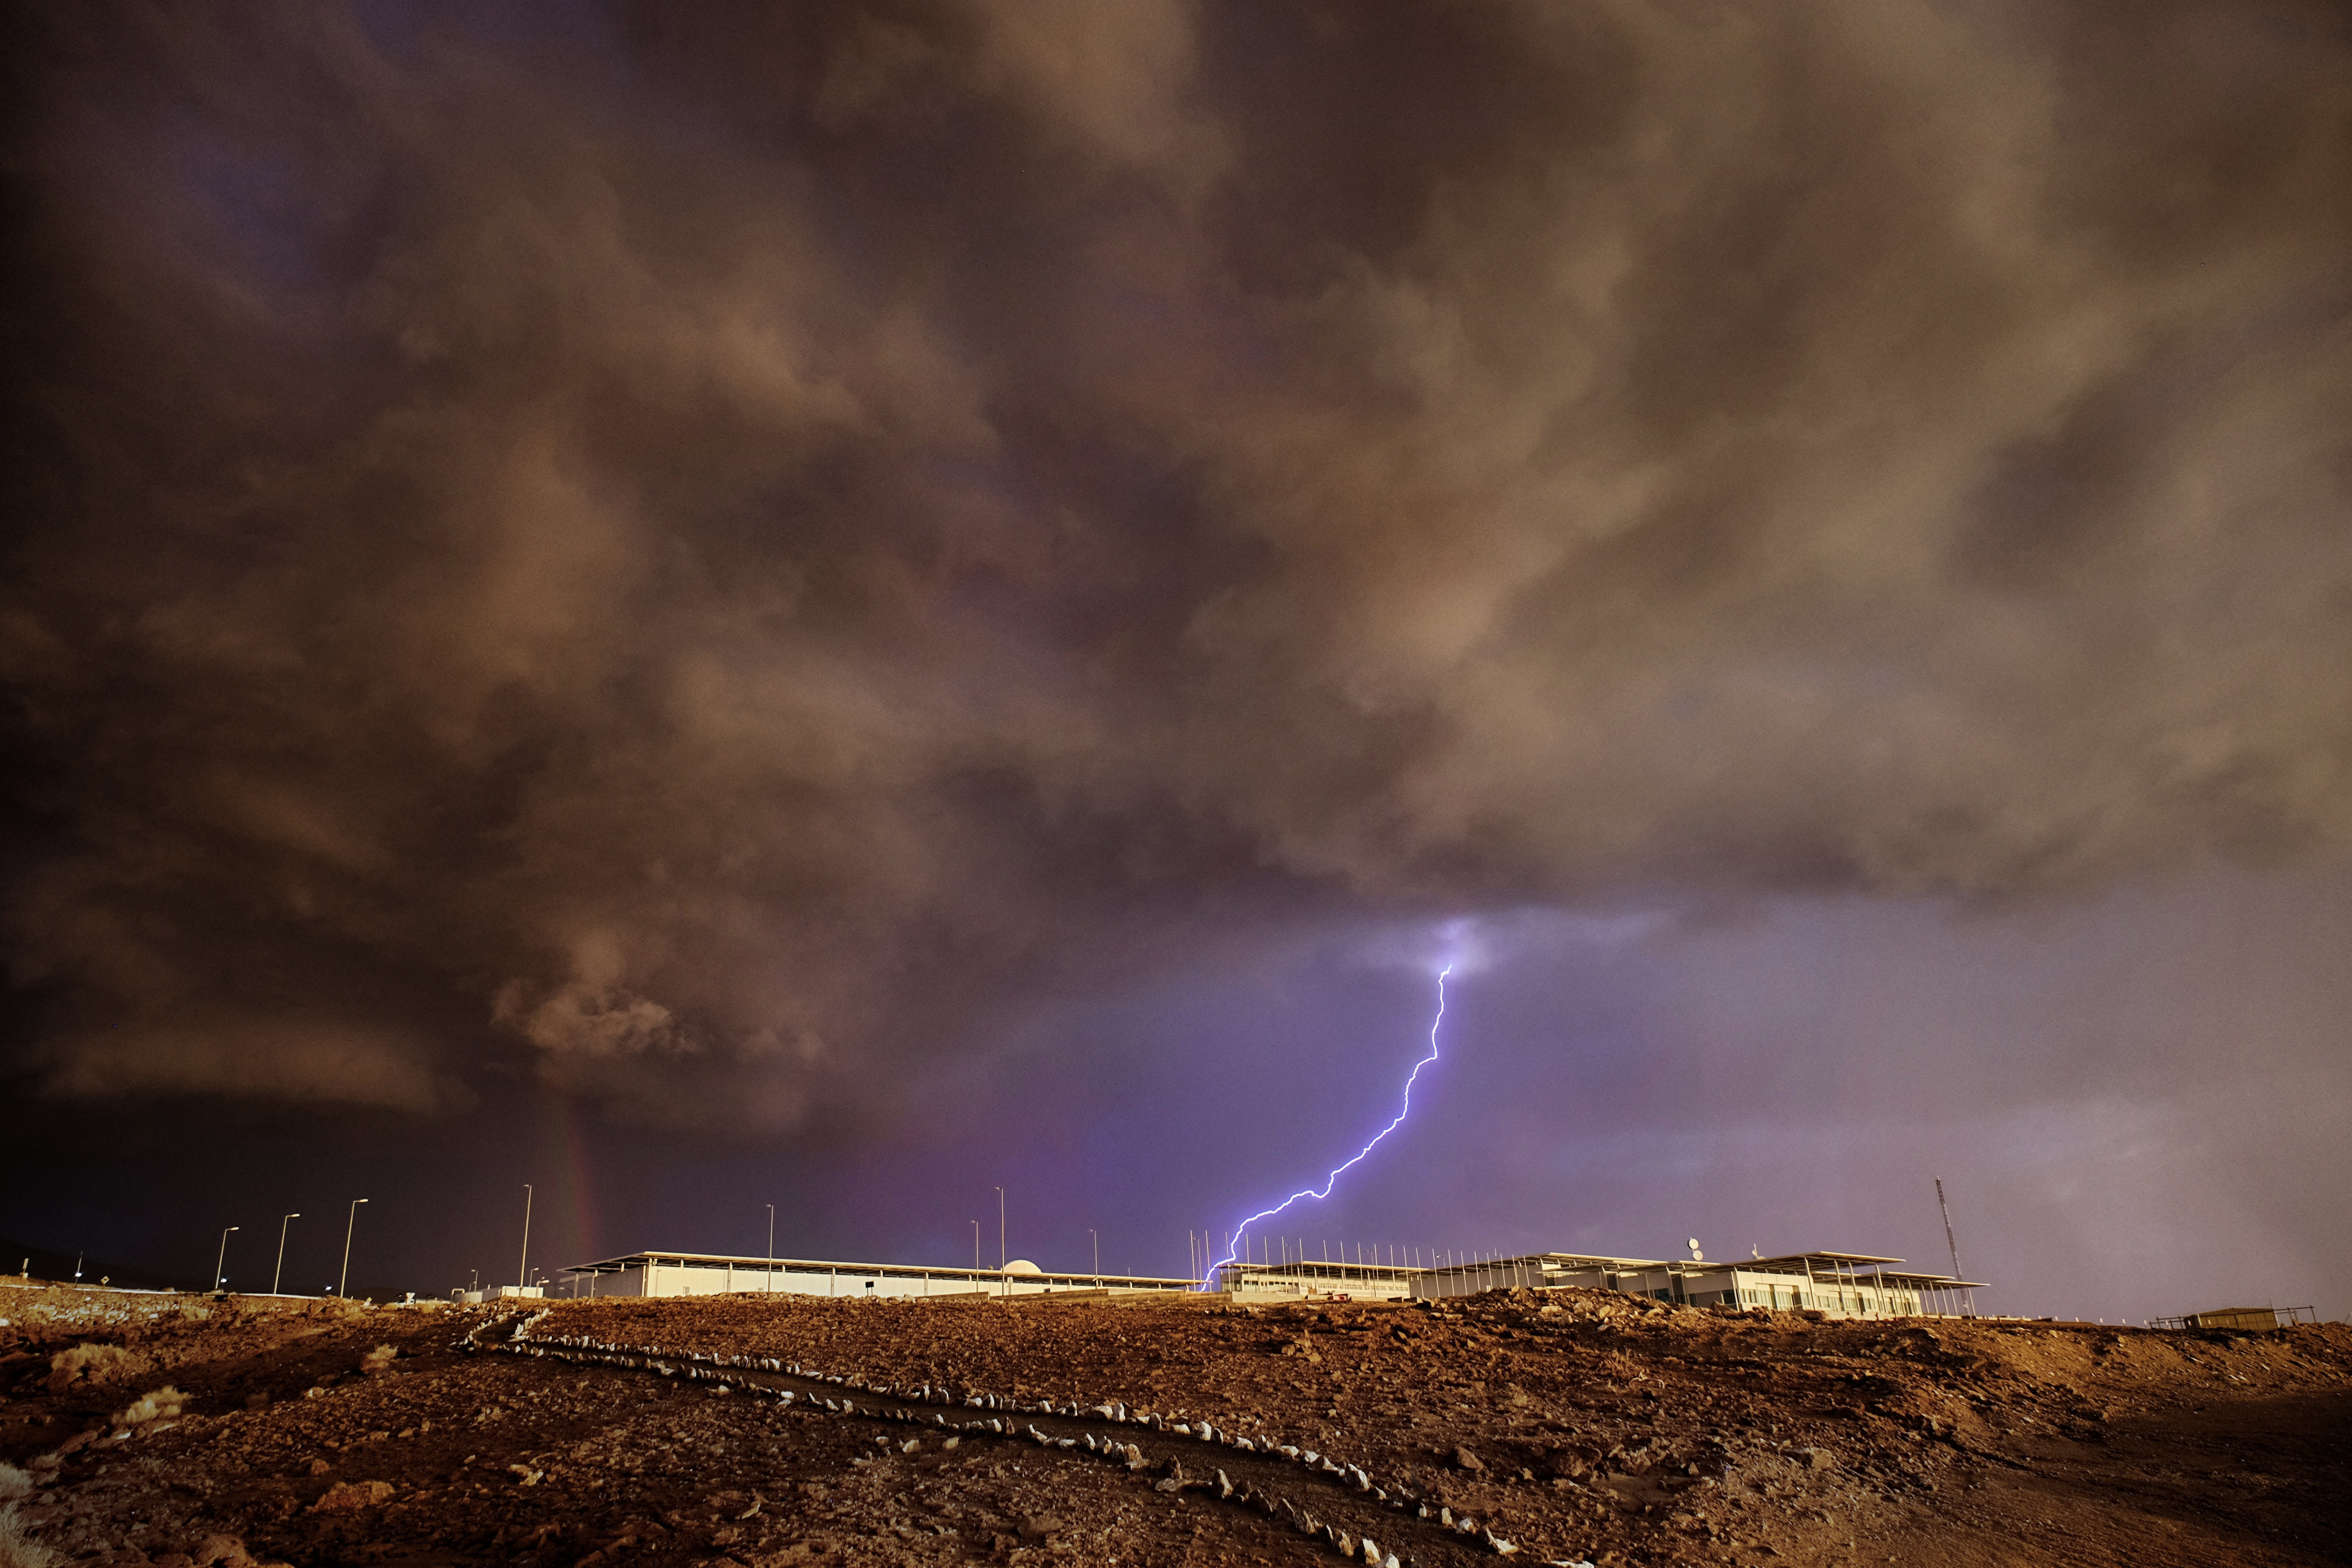

Thunderstorms in ALMA

Thunderstorms in ALMA during the so called Altiplanic winter which takes place from December to March each year.

Credit: Ralph Bennett - ALMA (ESO/NAOJ/NRAO)